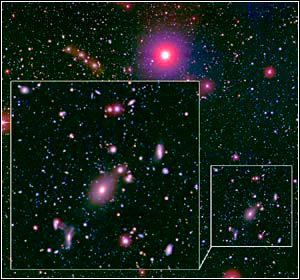

NOAO Deep Wide-Field Survey

Credit: NOIRLab